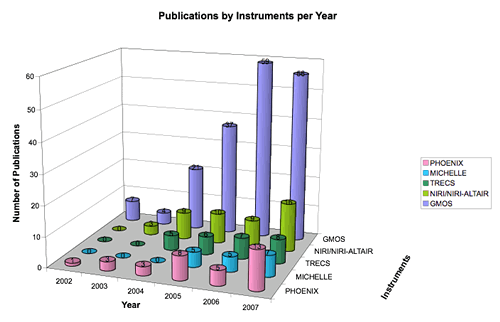

Year-by-year ramp up of publications from different instruments to the end of July 2007

Year-by-year ramp up of publications from different instruments to the end of July 2007.

Credit: International Gemini Observatory/NOIRLab/NSF/AURA